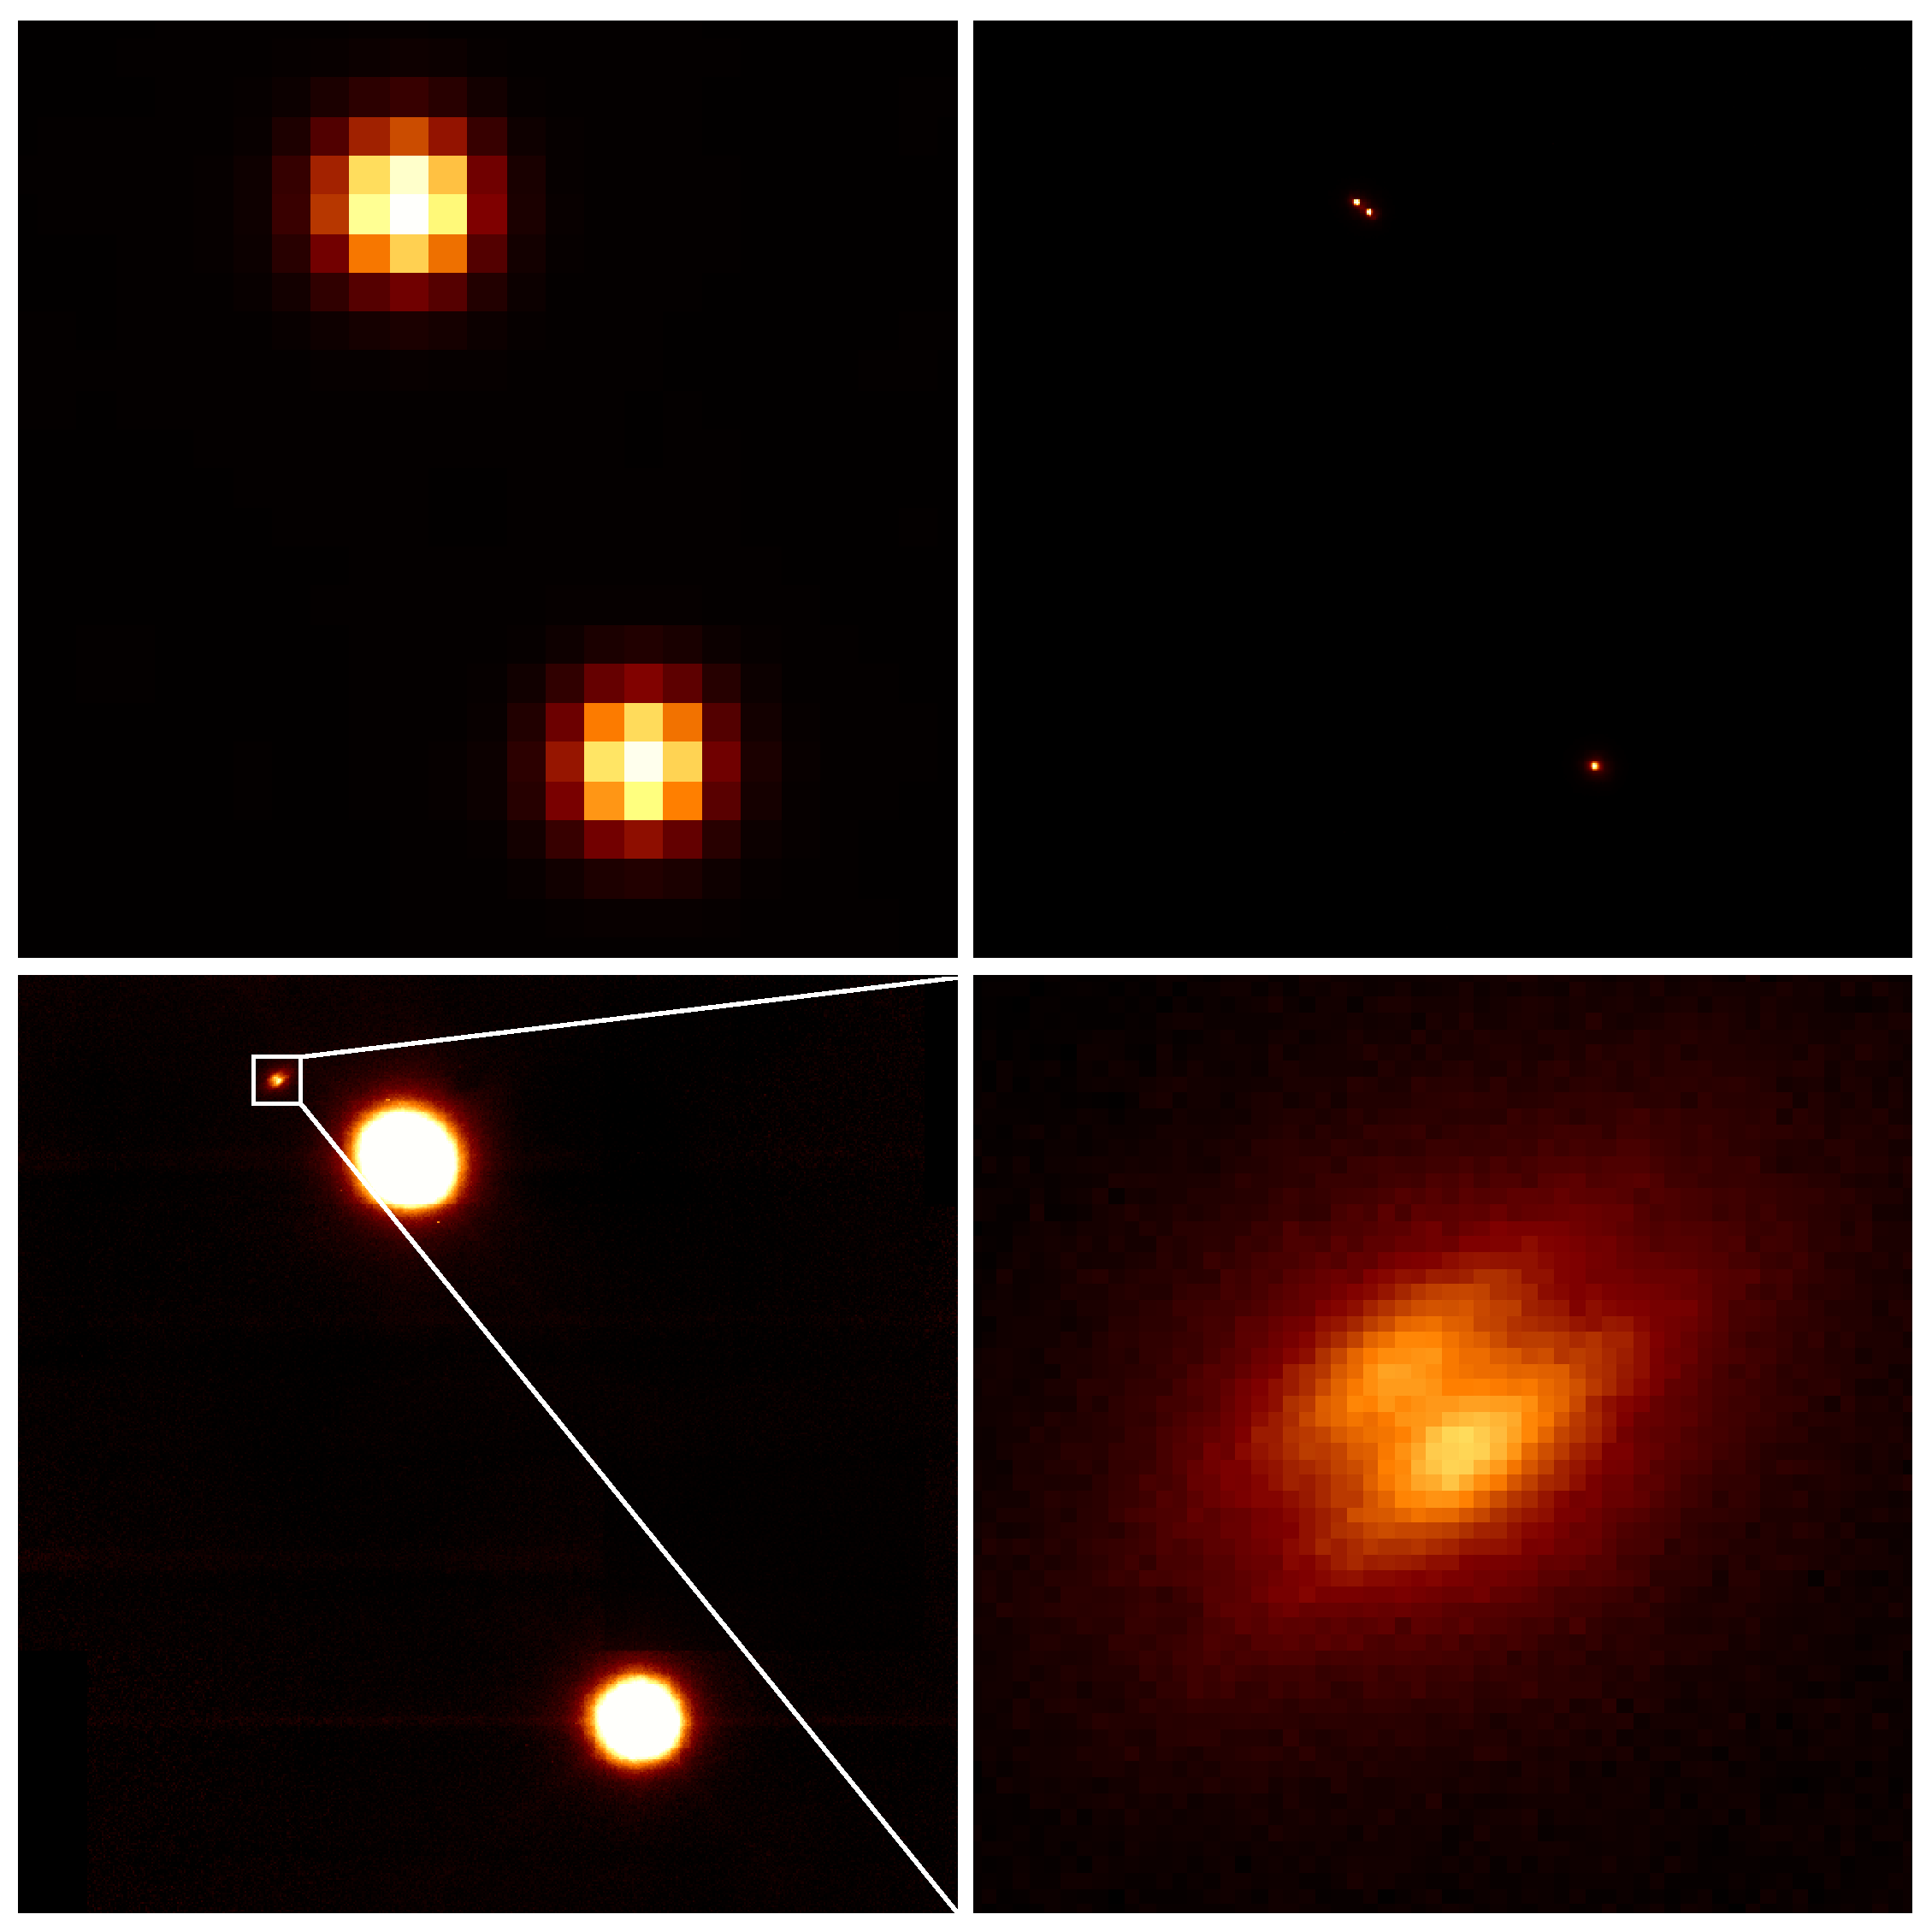

Astronomers Discover Edge-on Protoplanetary Disk in Quadruple Star System

Top left: A normal ground-based infrared image (from the 2MASS survey) shows a wide binary system. Top right: Gemini adaptive optics partially corrects for blurring by the Earth's atmosphere, resolving one star in the wide binary into a close pair of stars. Bottom left: A longer exposure with Gemini adaptive optics reveals a fainter extended object near the upper close pair. Bottom right: A close-up of this faint object shows it to be an edge-on protoplanetary disk.

Credit: UC-Berkeley/CfA/Gemini Observatory/NOAO/NSF